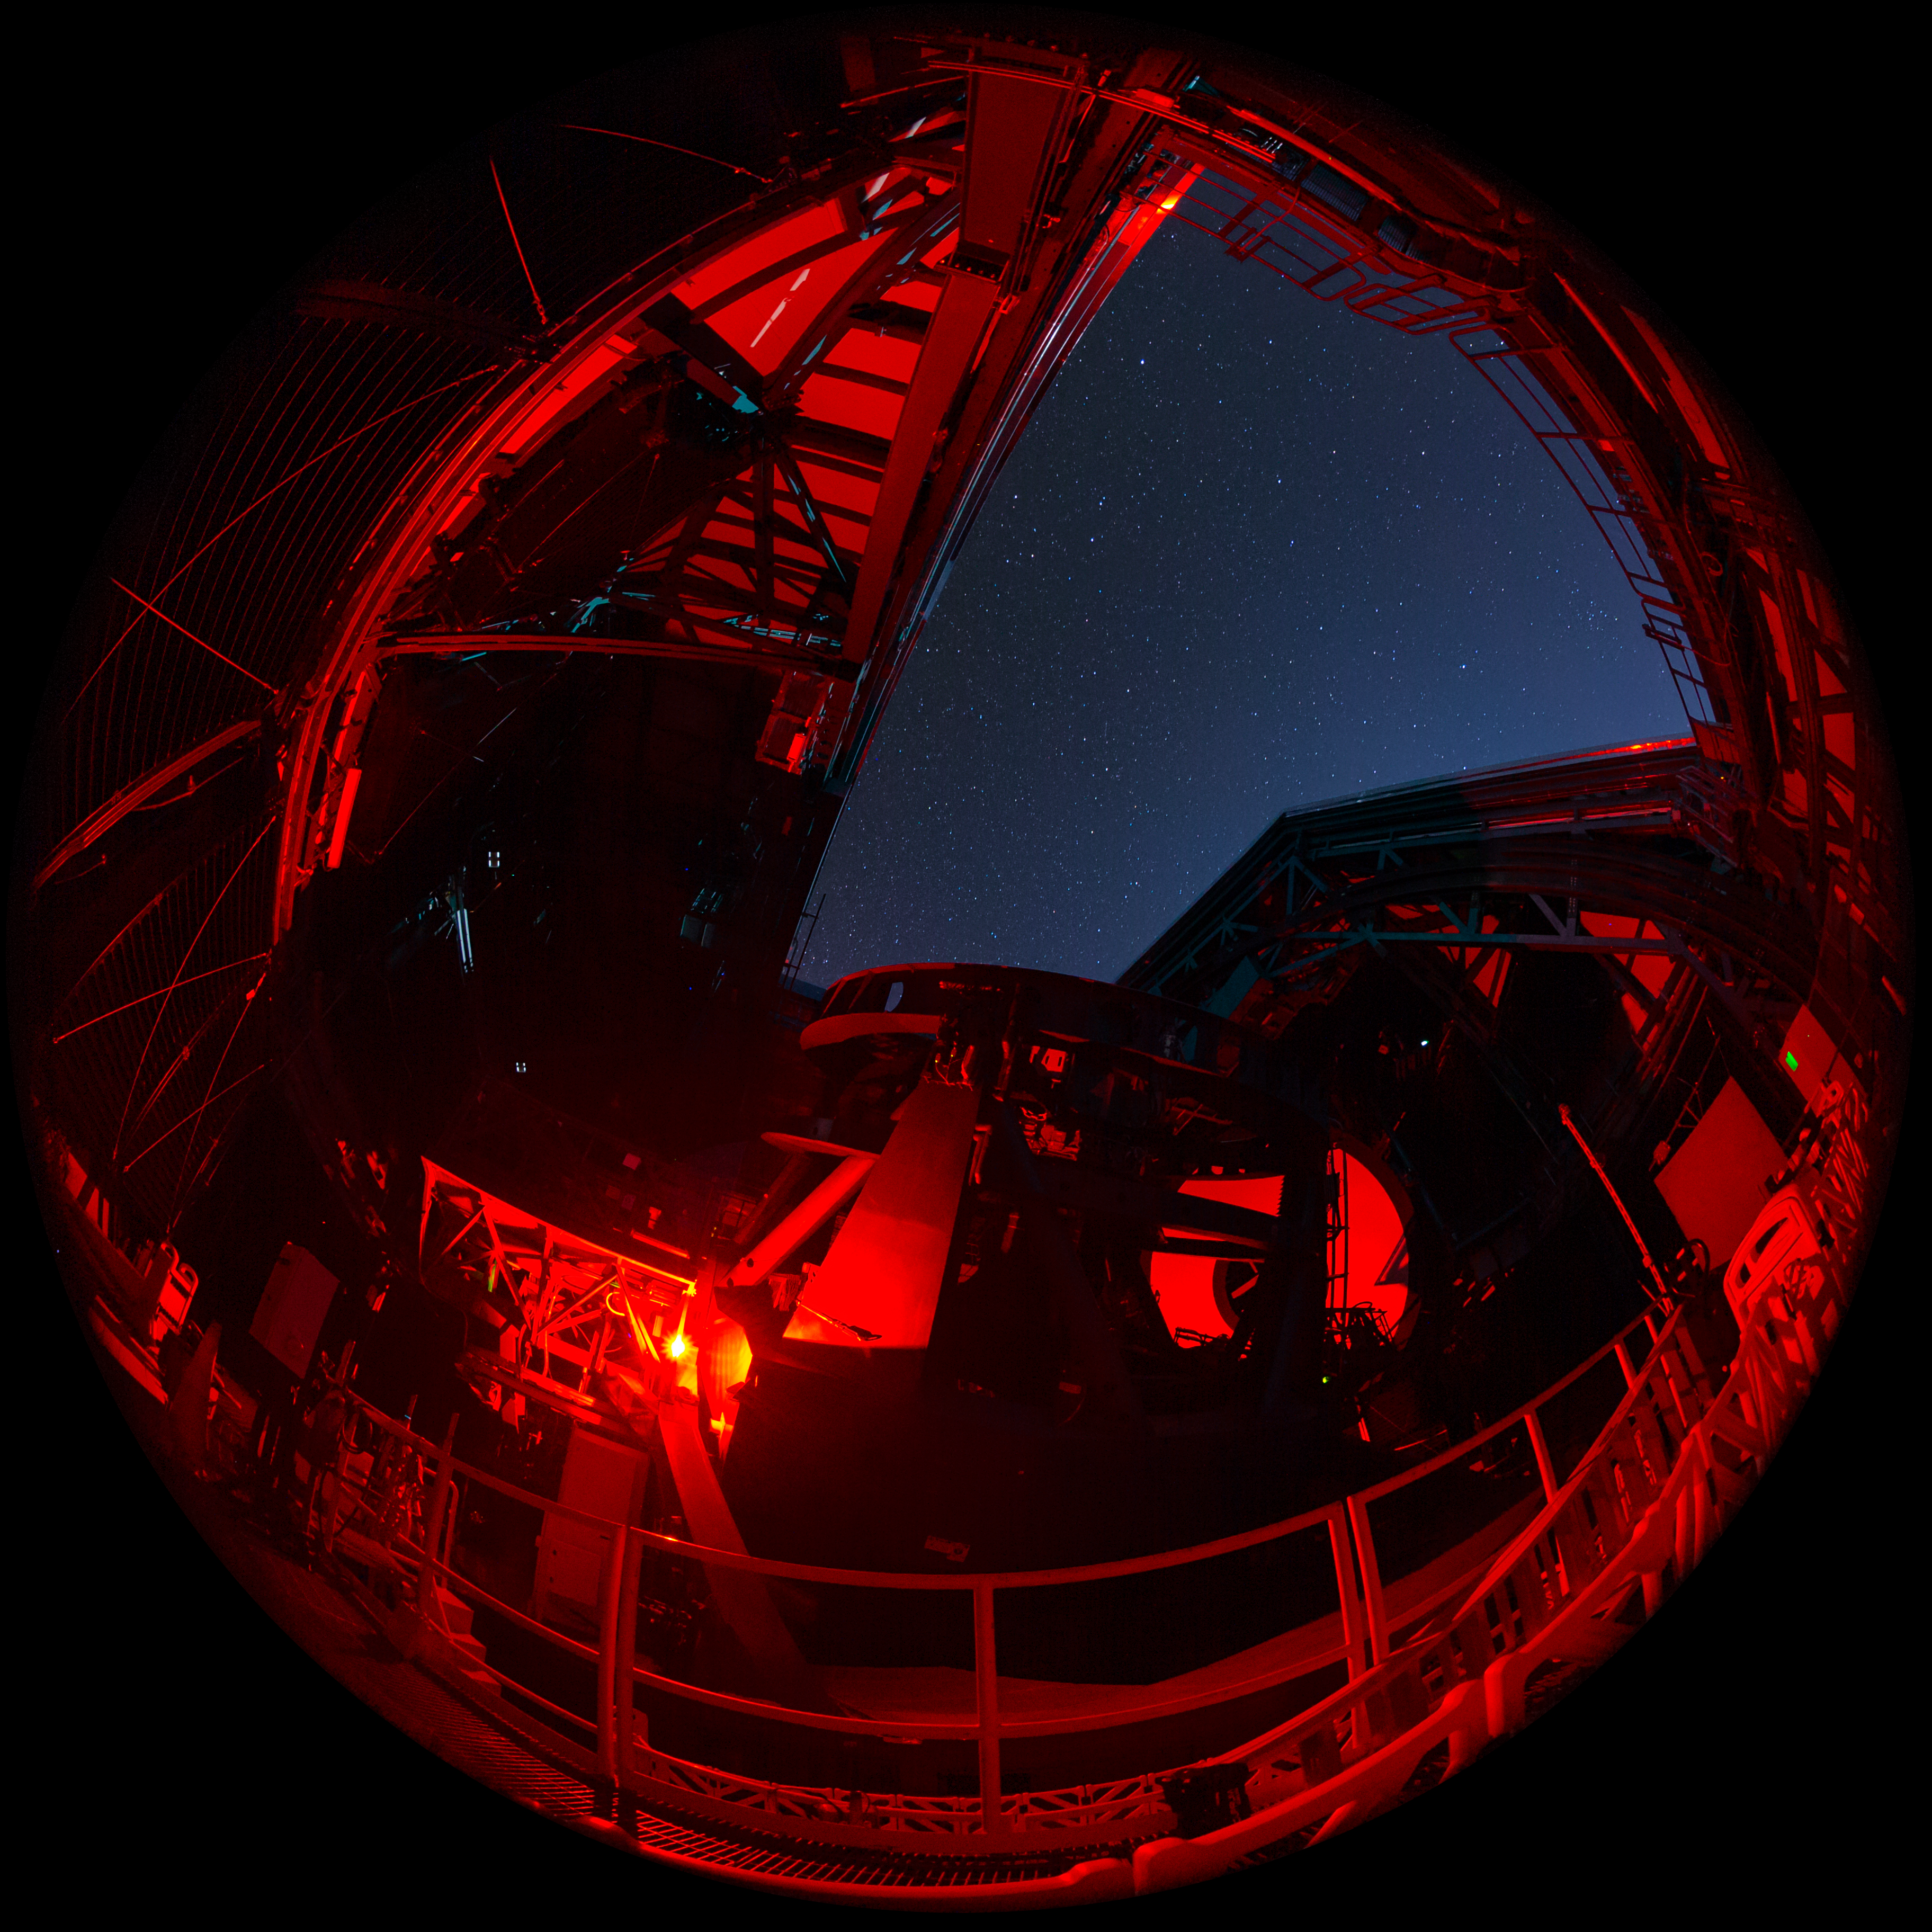

Fulldome Rubin During First Look Observing Campaign

A fulldome nighttime view inside NSF–DOE Vera C. Rubin Observatory during the First Look observing campaign.

Credit: RubinObs/NOIRLab/SLAC/NSF/DOE/AURA/T. Matsopoulos